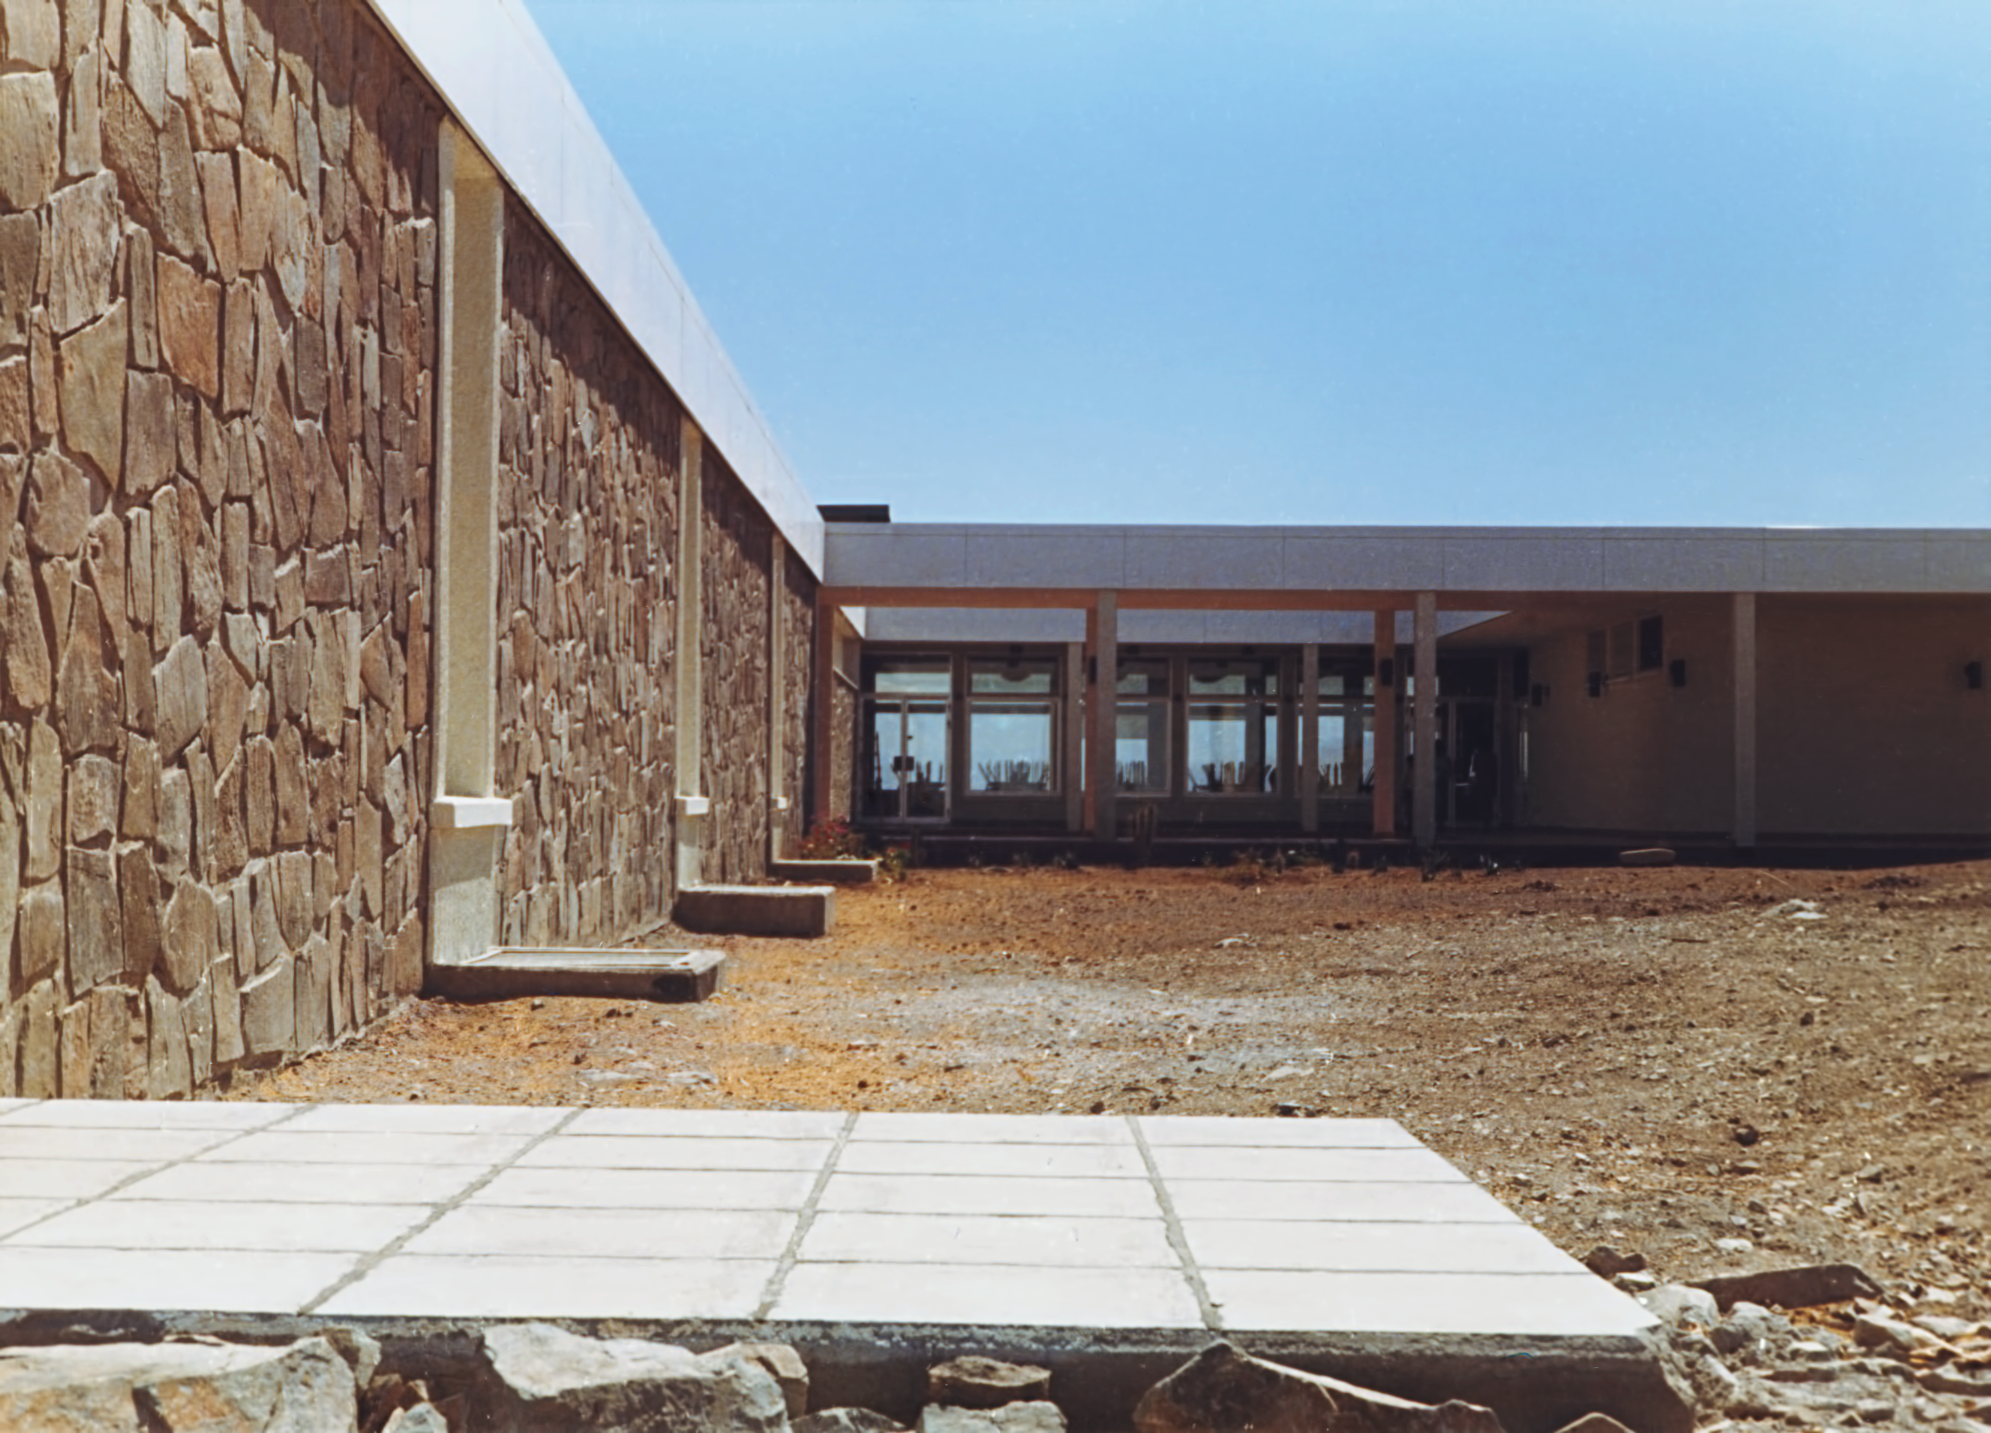

La Silla Hotel

The hotel at ESO's La Silla Observatory, photographed in the mid-1970s, shortly after its completion.

Credit: ESO/Hochtief